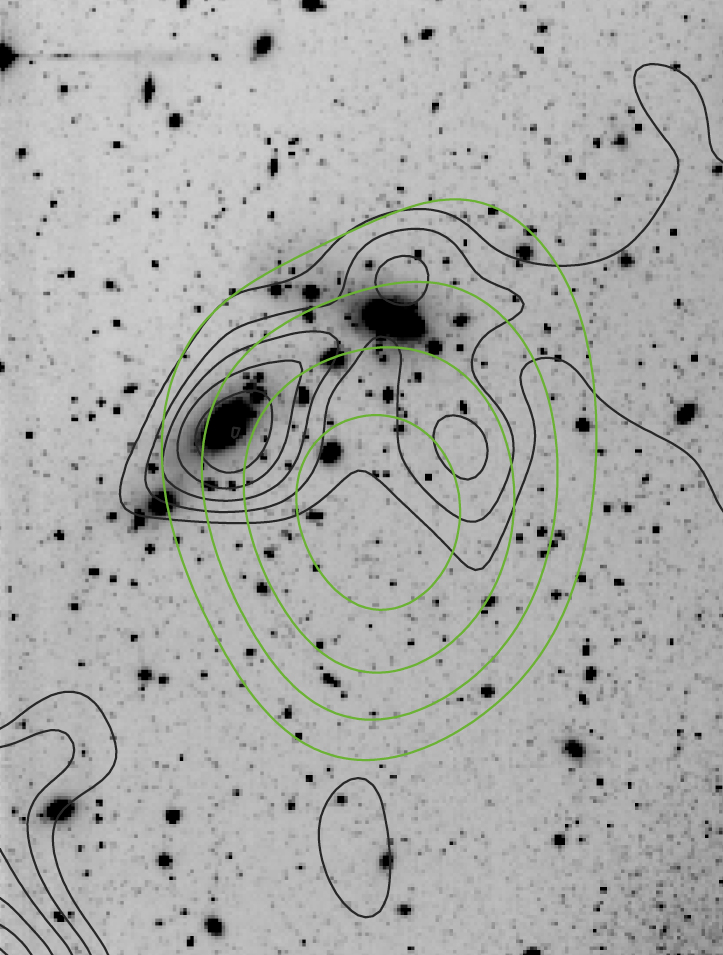

Dark matter in CL 0053-37

A "map" of the dark matter distribution (black contours) in the cluster of galaxies CL0053-37, as obtained from the weak lensing effects detected in the WFI images, and the X-ray flux (green contours) taken from the All-Sky Survey carried out by the ROSAT satellite observatory. The distribution of galaxies resembles the elongated, dark-matter profile. Because of ROSAT's limited image sharpness (low "angular resolution"), it cannot be entirely ruled out that the observed X-ray emission is due to an active nucleus of a galaxy in CL0053-37, or even a foreground stellar binary system in NGC 300.

Credit: ESO